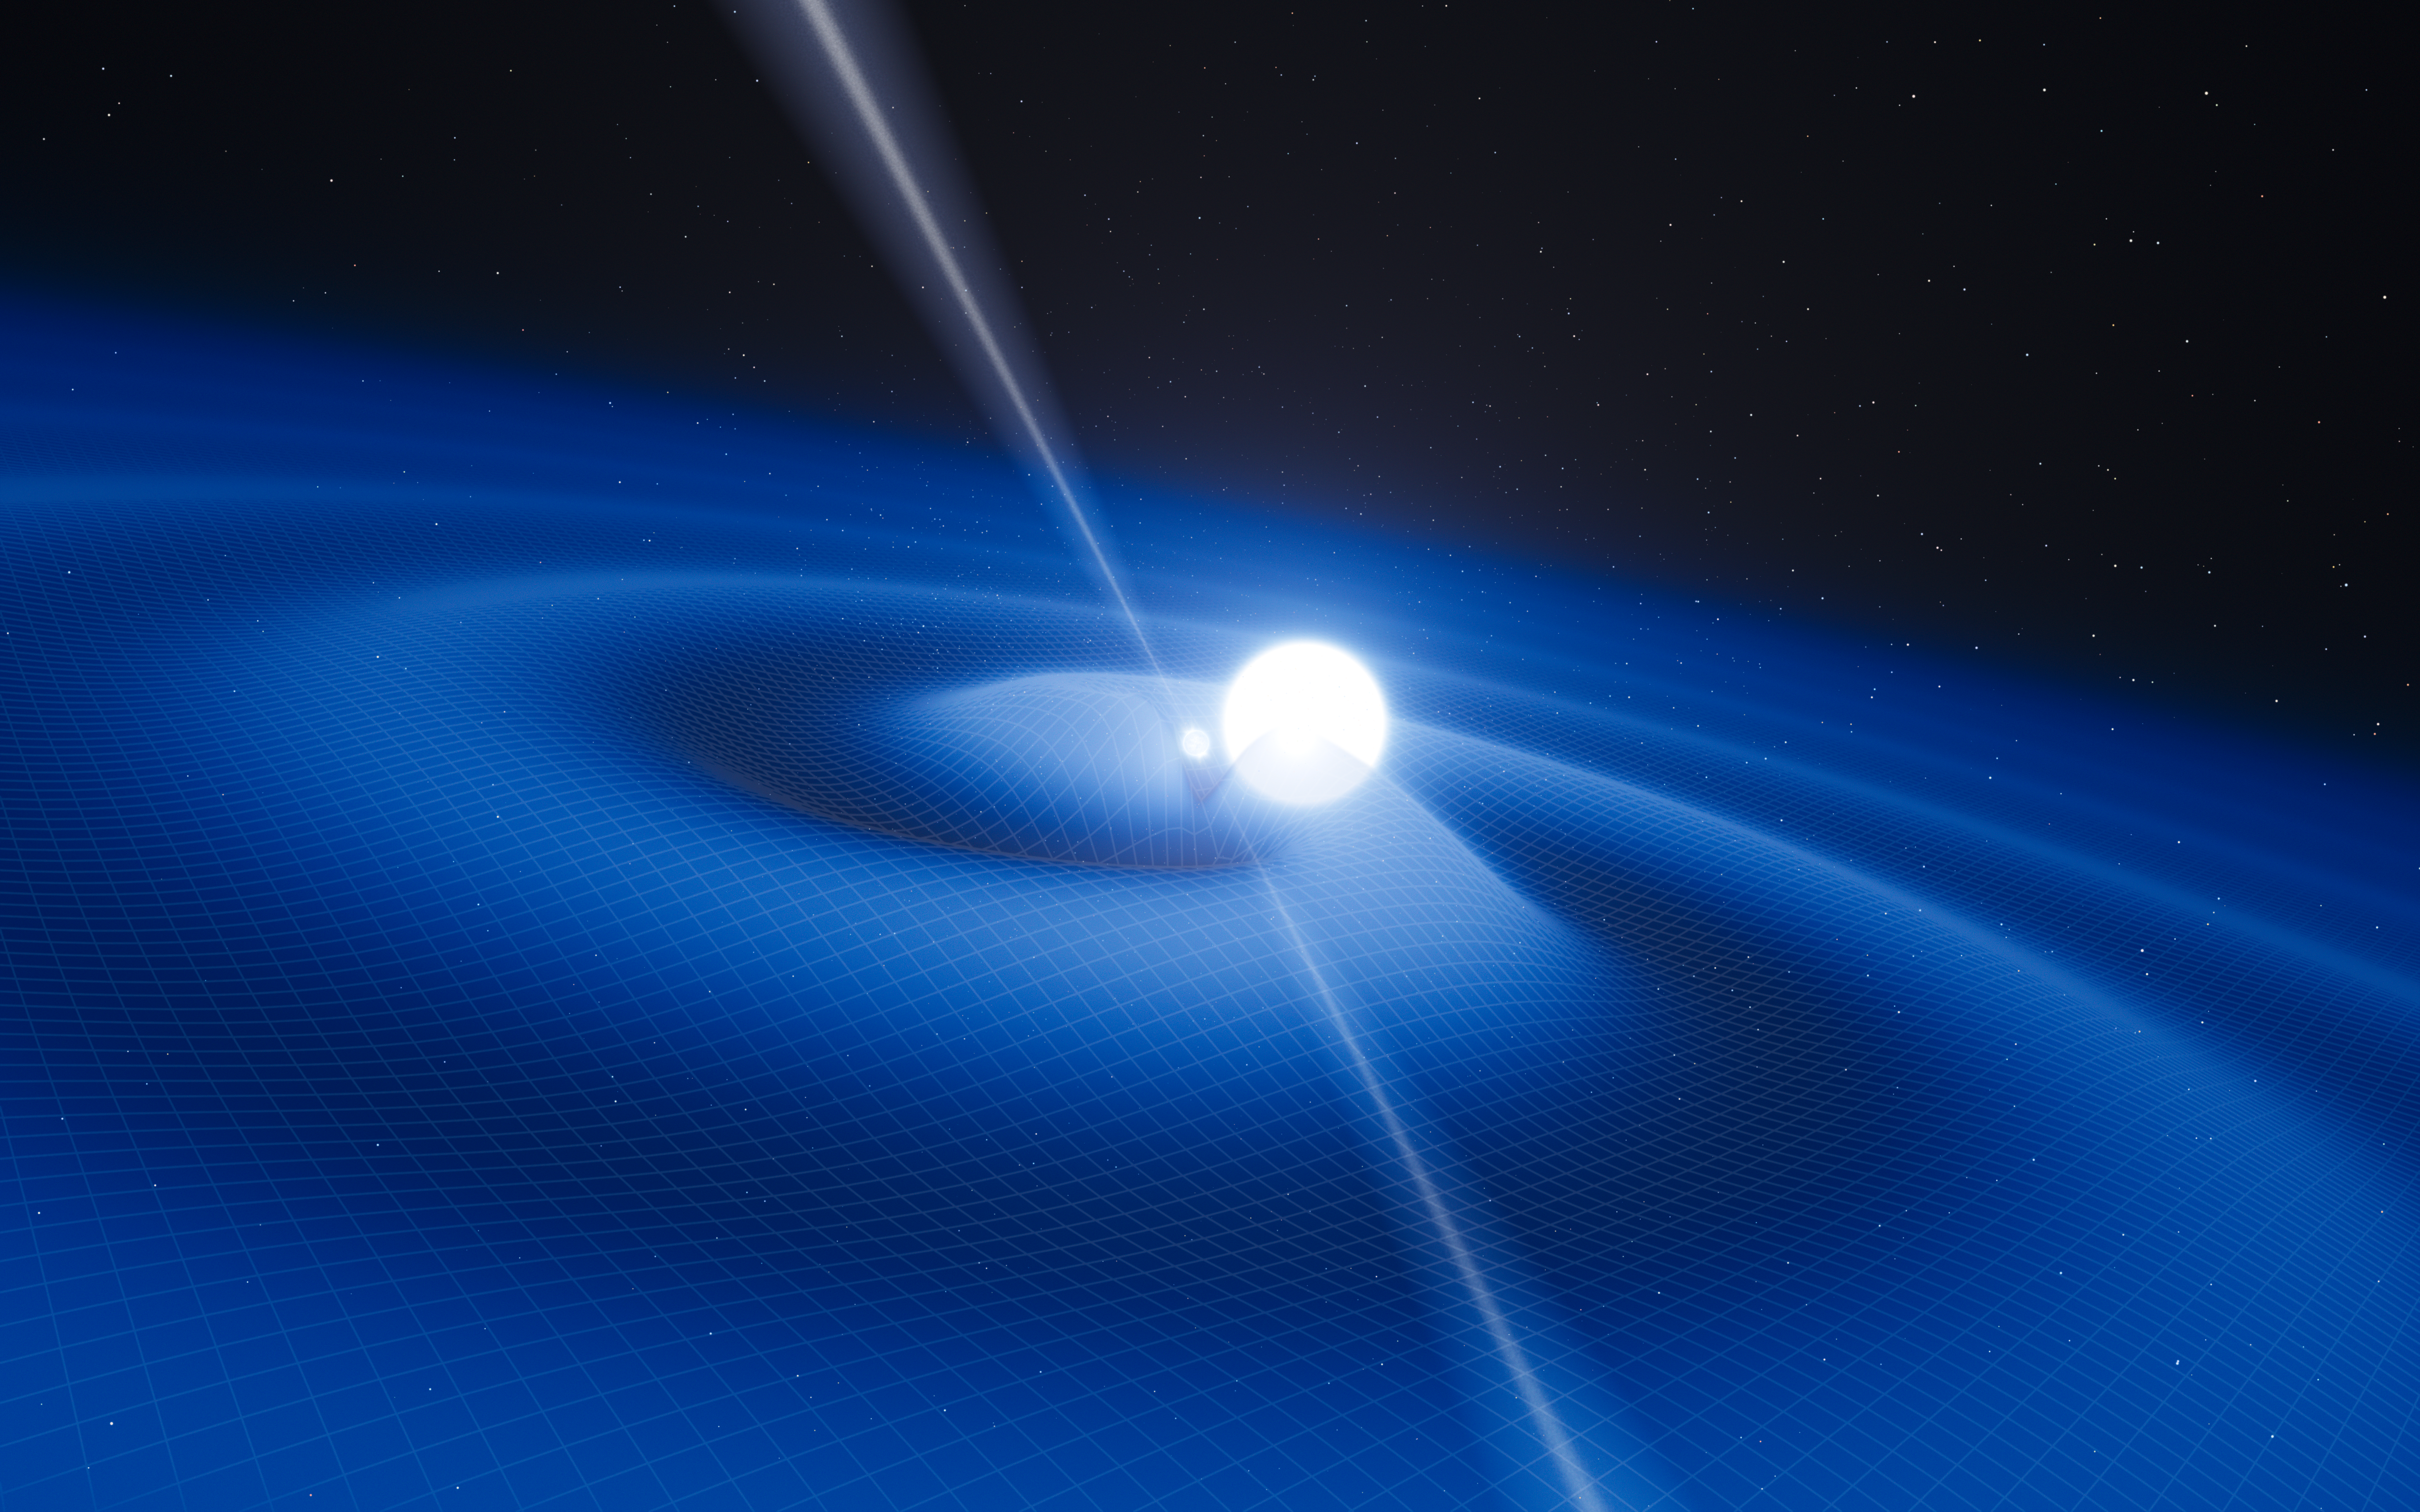

Artist’s impression of the pulsar PSR J0348+0432 and its white dwarf companion

This artist’s impression shows the exotic double object that consists of a tiny, but very heavy neutron star that spins 25 times each second, orbited every two and a half hours by a white dwarf star. The neutron star is a pulsar named PSR J0348+0432 that is giving off radio waves that can be picked up on Earth by radio telescopes. Although this unusual pair is very interesting in its own right it is also a unique laboratory for testing the limits of physical theories.

This system is radiating gravitational radiation, ripples in spacetime. Although these waves cannot be yet detected directly by astronomers on Earth they can be detected indirectly by measuring the change in the orbit of the system as it loses energy.

As the pulsar is so small the relative sizes of the two objects are not drawn to scale.

Credit: ESO/L. Calçada